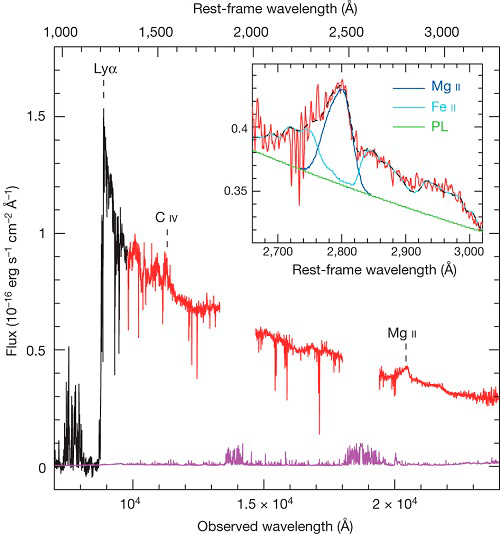

Supermassive Black Hole Lurks at Dawn of the Universe

The spectrum obtained using the Gemini Near-Infrared Spectrograph (GNIRS) combined with observations from the Magellan Telescope appears in red; gaps are regions of low sky transparency. The optical spectrum (from the Large Binocular Telescope; black) and noise (magenta) are also plotted. The inset shows the three components of the fit to a portion of the near-infrared emission. The ionized magnesium (Mg II; blue) is used to estimate the extremely large black hole mass mass, of 12 billion times the mass of the Sun.

Credit: Nature